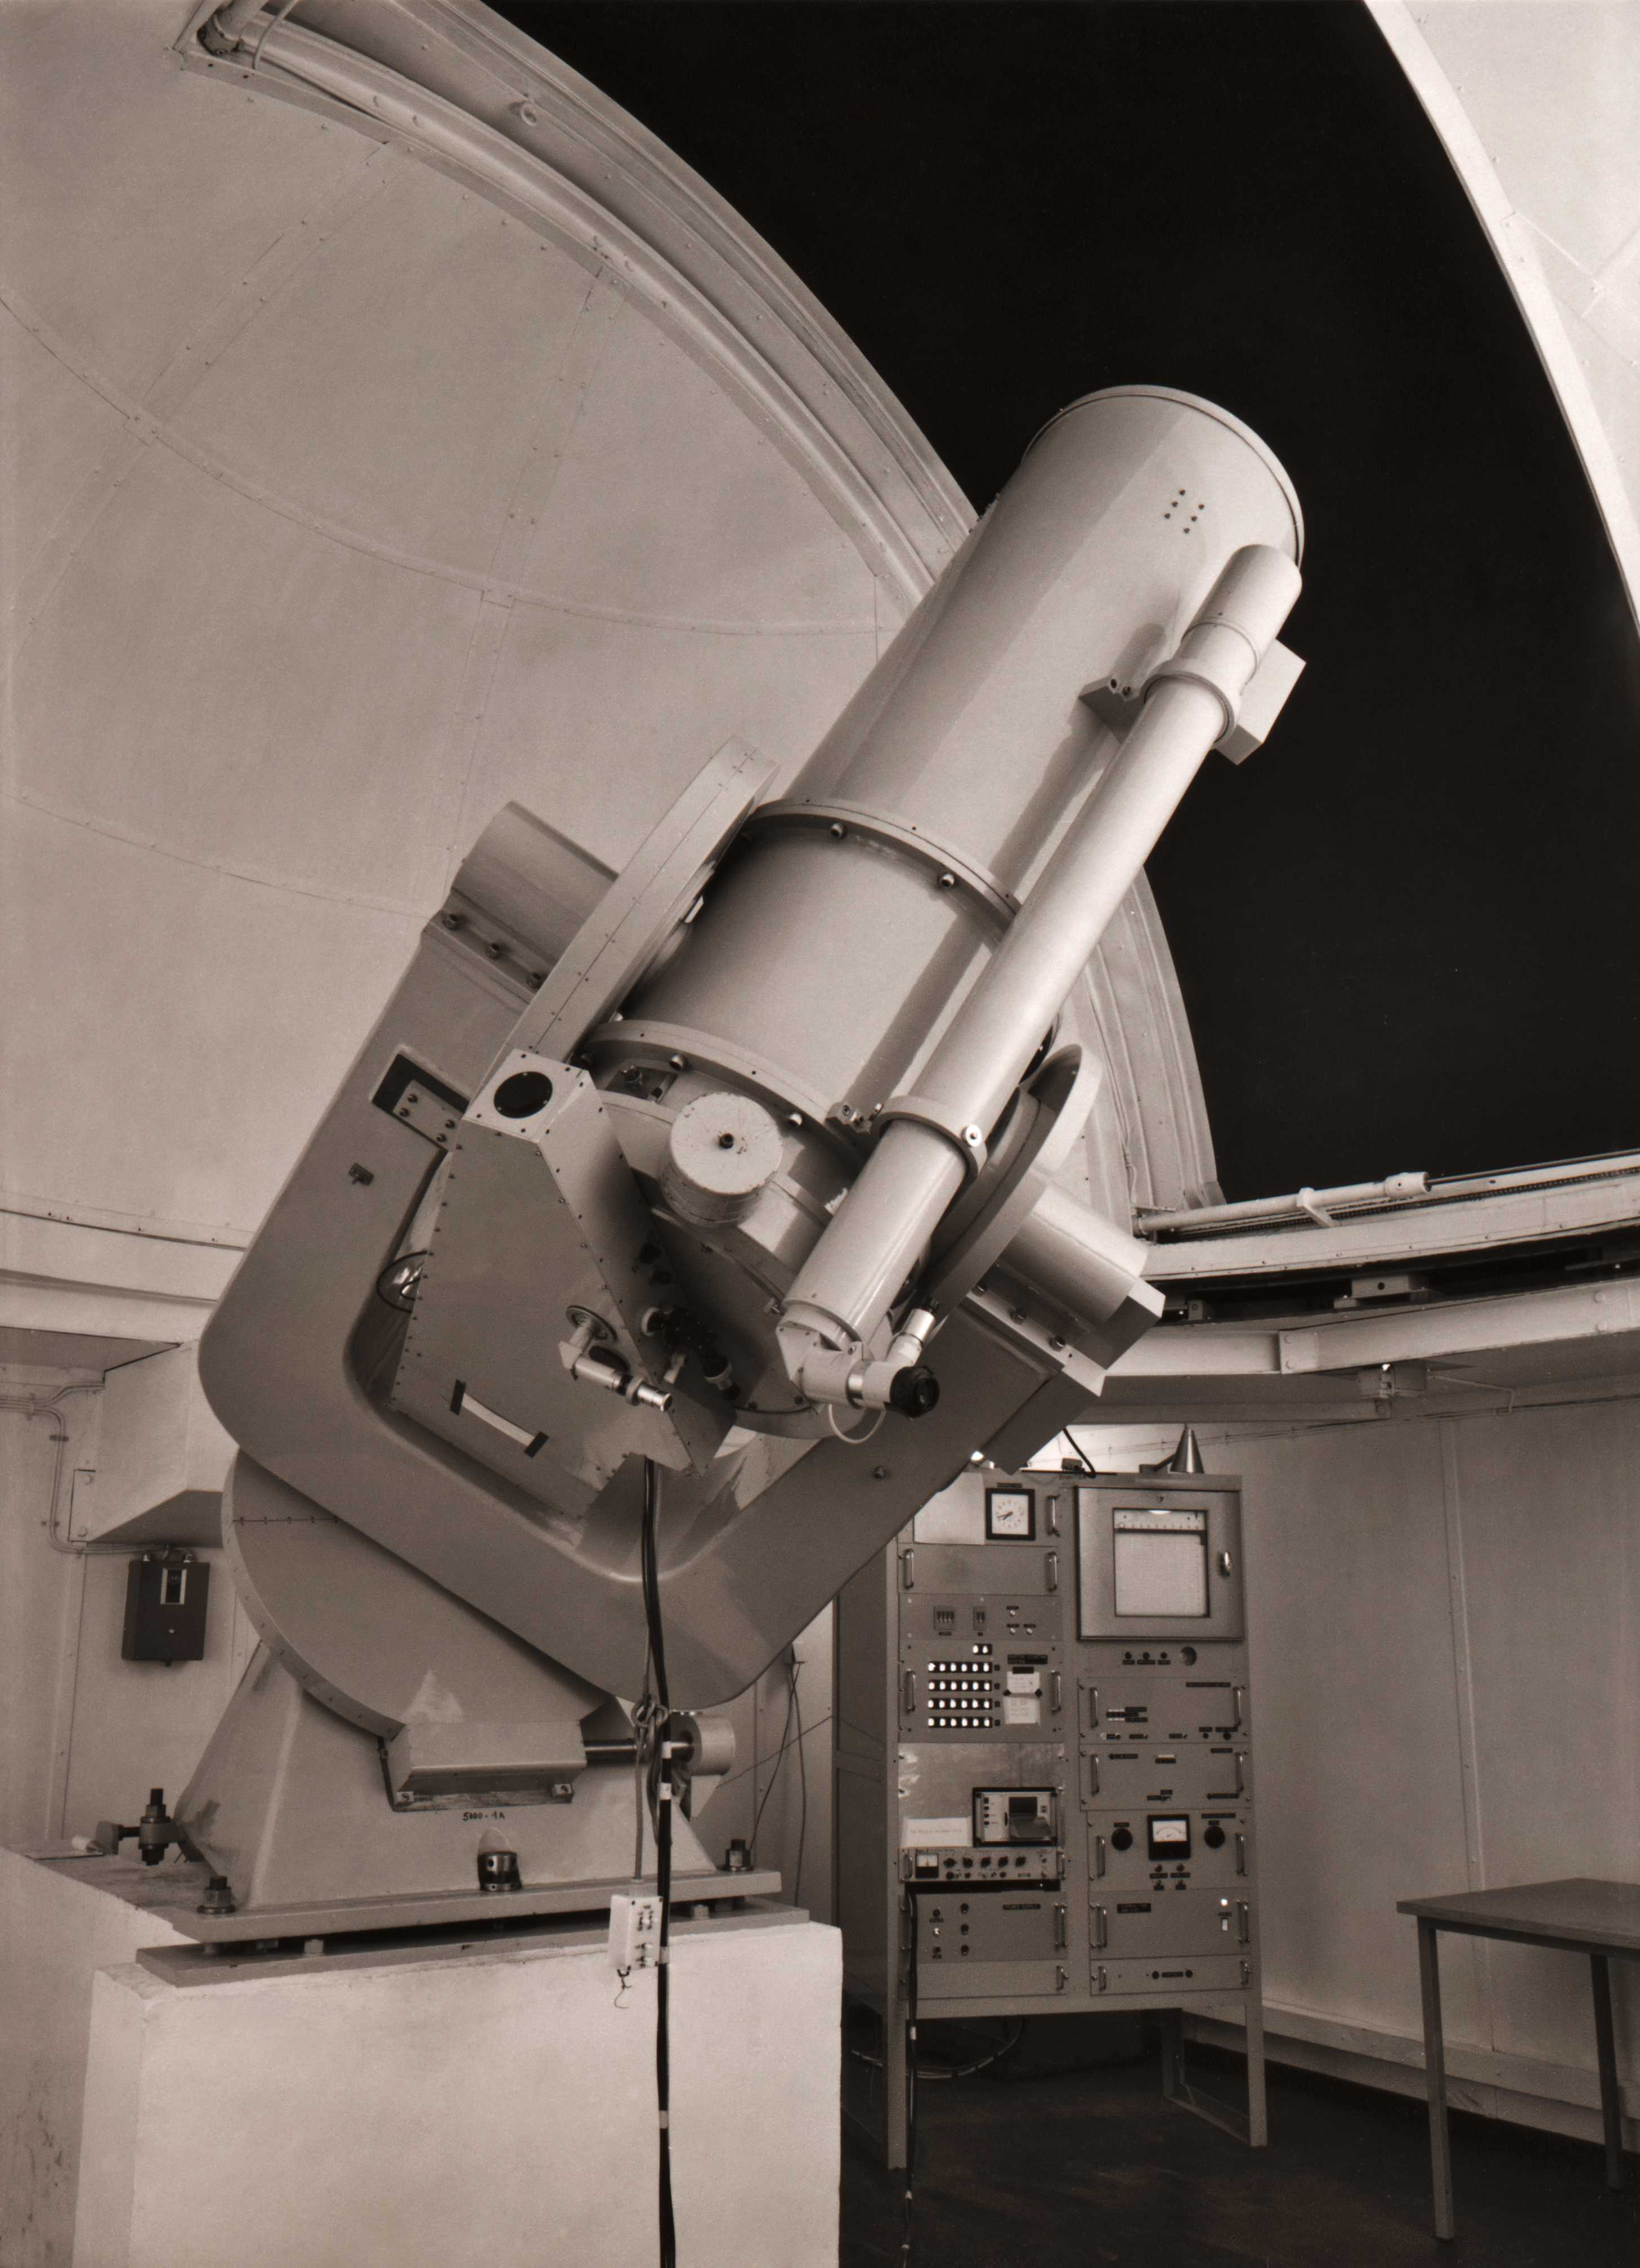

The ESO 0.5-metre telescope

The ESO 0.5-metre telescope, which saw first light in December 1971 at the La Silla Observatory.

Credit: ESO